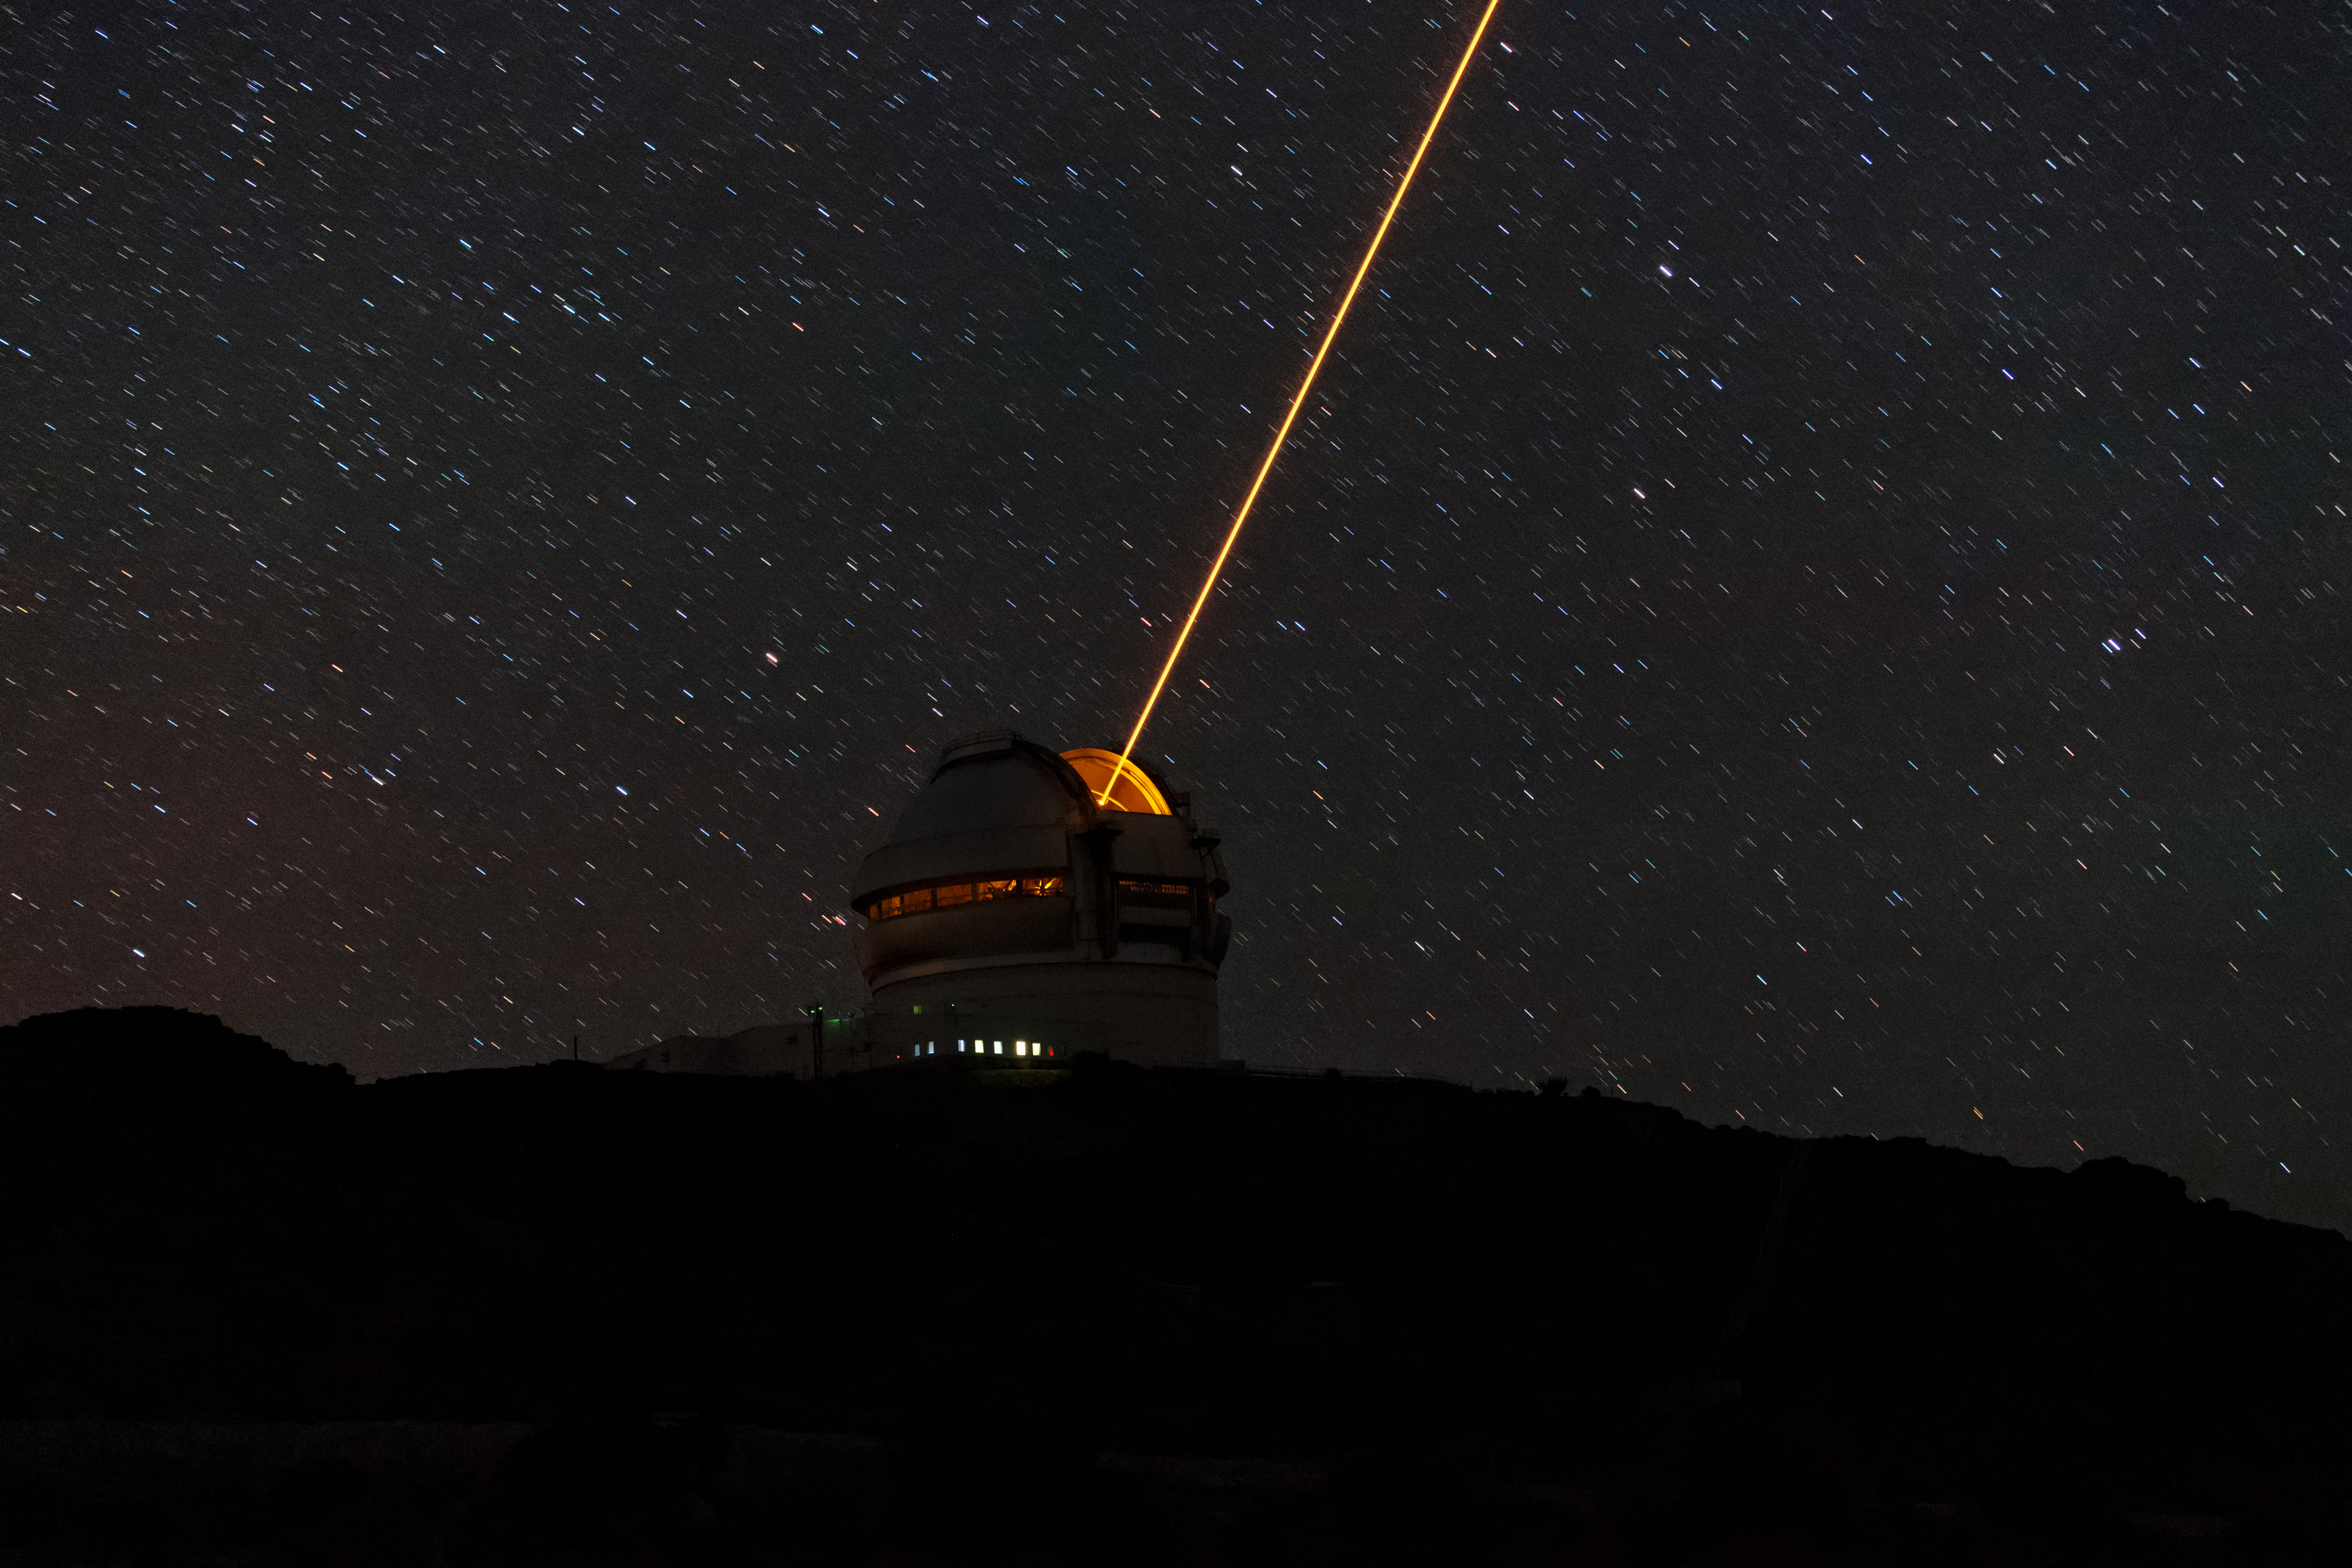

Gemini South's Laser Guide System

This photo shows Gemini South's laser guide star system in action. The laser interacts with particles in the Earth's upper atmosphere and allow for real-time corrections of the telescope's optics to compensate for atmospheric turbulence. Gemini South is a part of the International Gemini Observatory, a program of NSF NOIRLab.

Credit: International Gemini Observatory/NOIRLab/AURA/NSF/M. Paredes